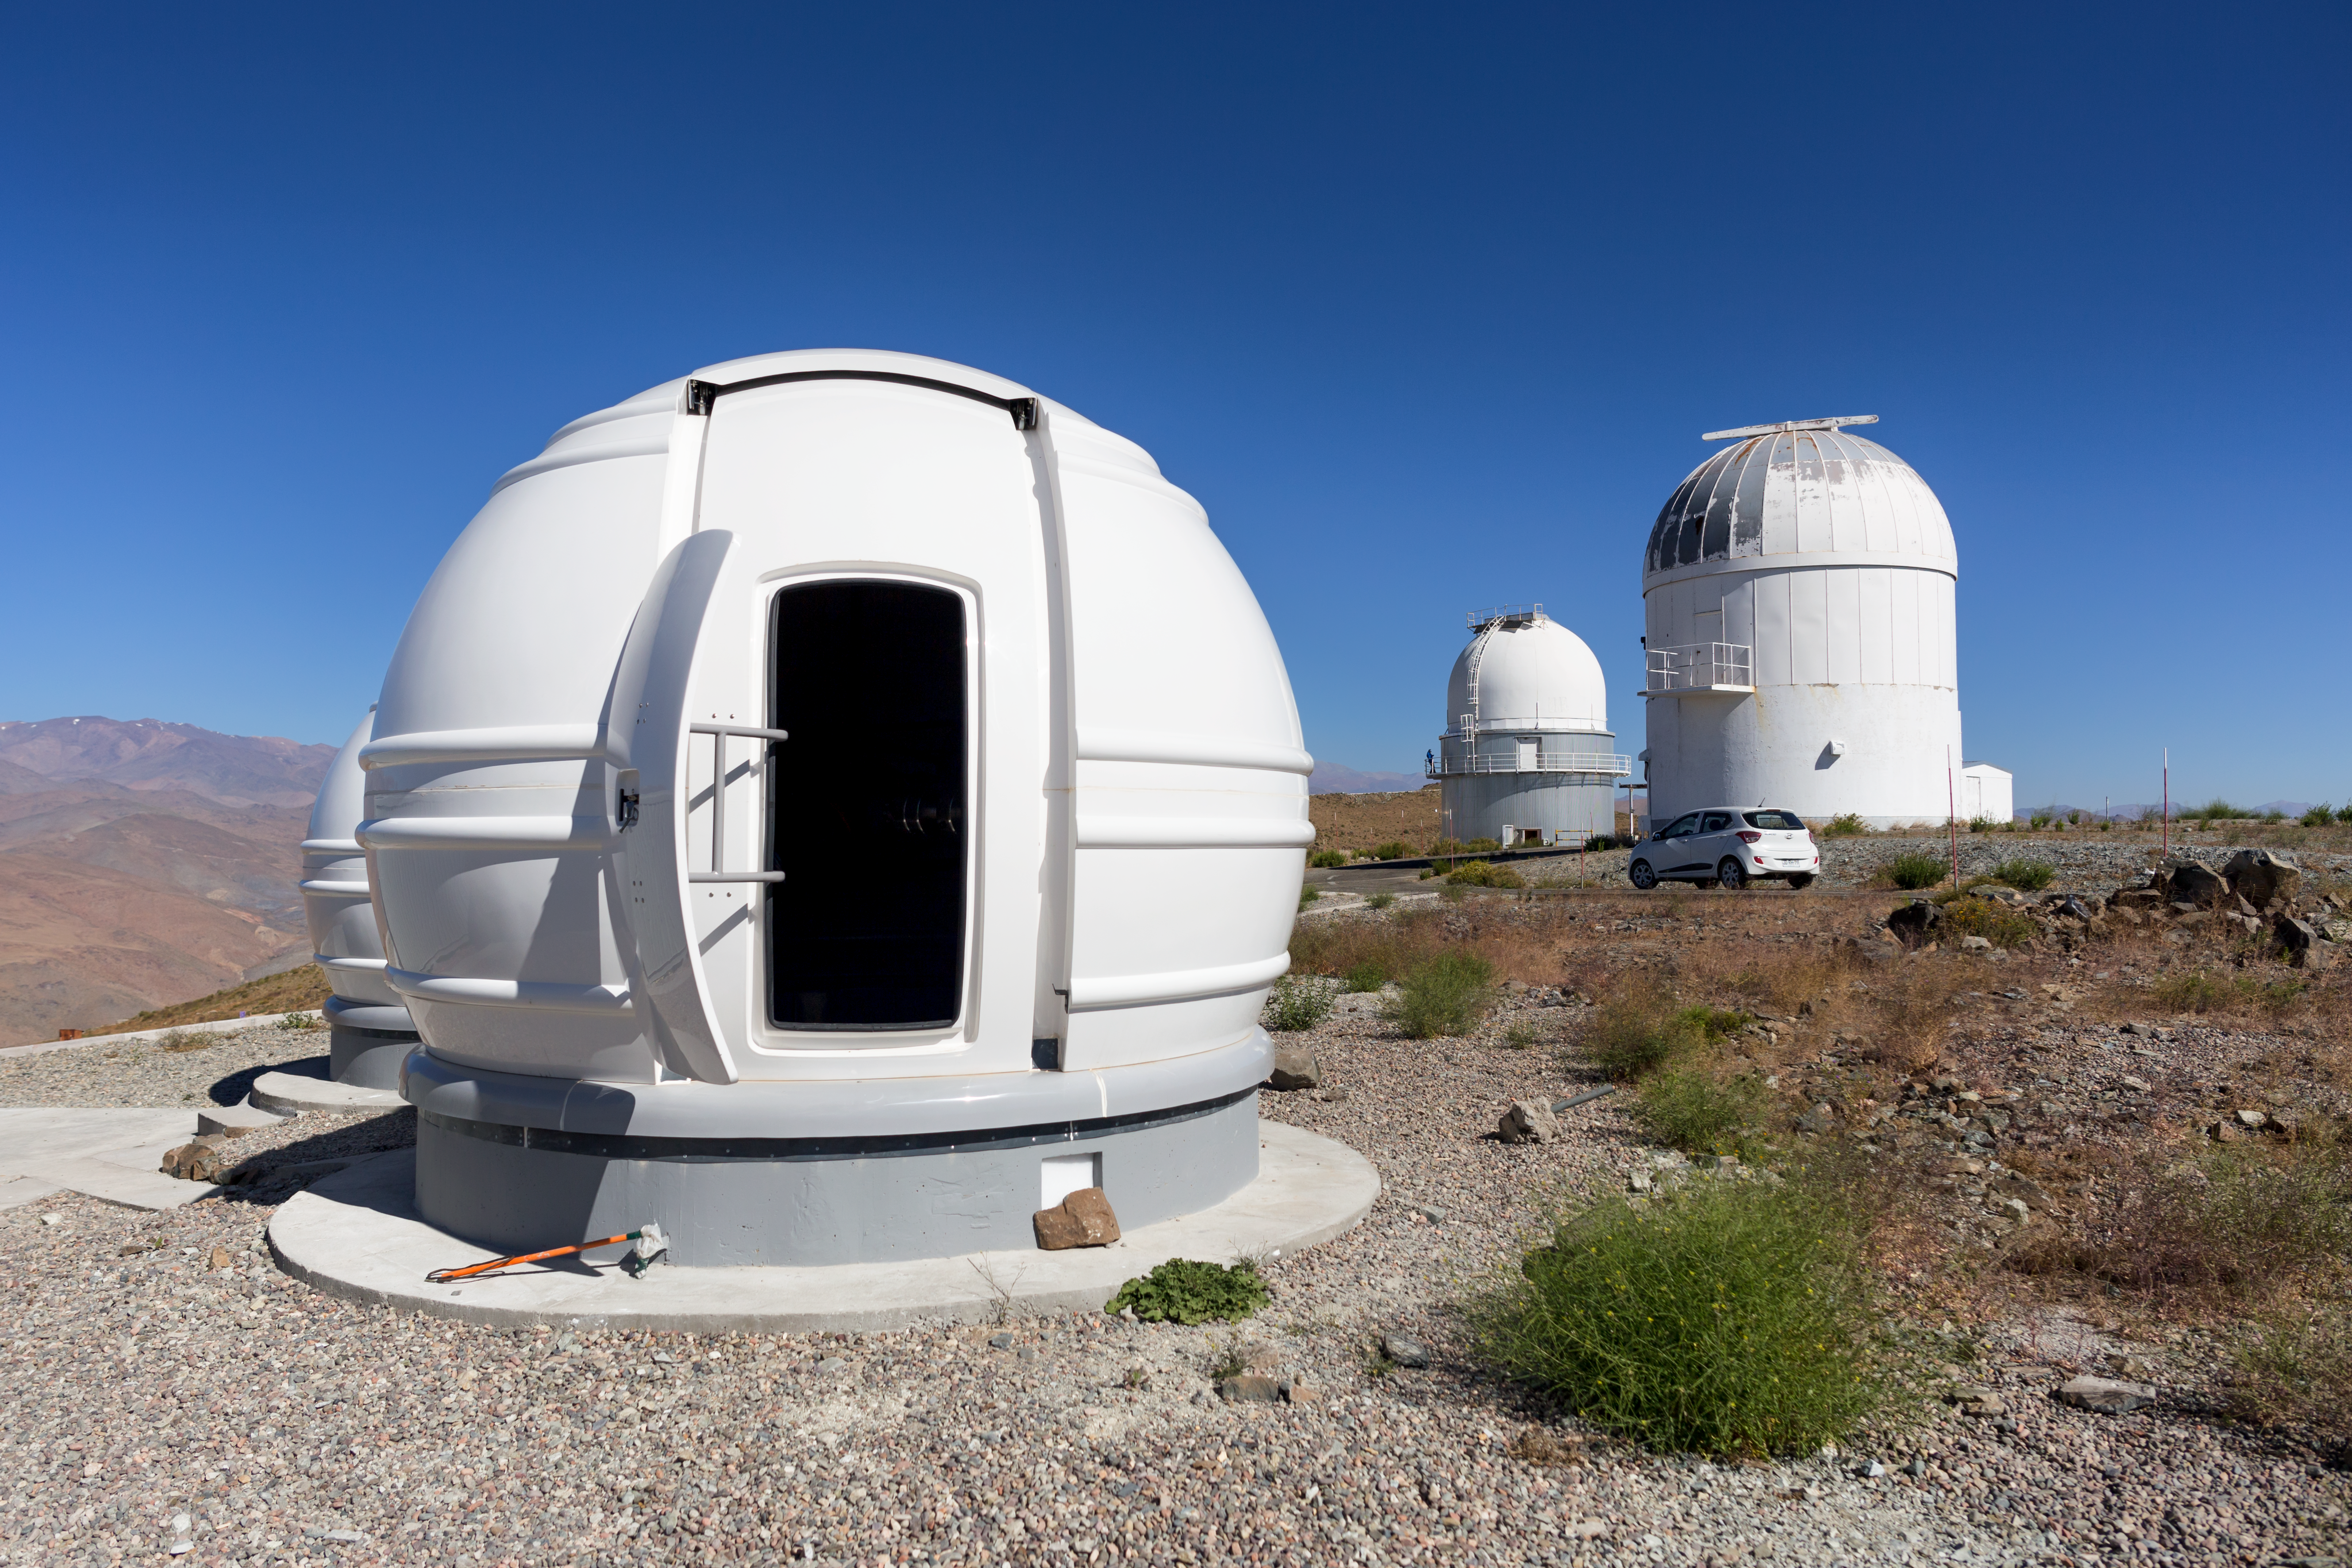

The ExTrA telescopes at La Silla

The ExTrA telescopes are sited at ESO’s La Silla Observatory in Chile. They will be used to search for and study Earth-sized planets orbiting nearby red dwarf stars. ExTrA’s novel design allows for much improved sensitivity compared to previous searches.

This view shows one of the three ExTrA domes with its access door open.

Credit: P. Horálek/ESO